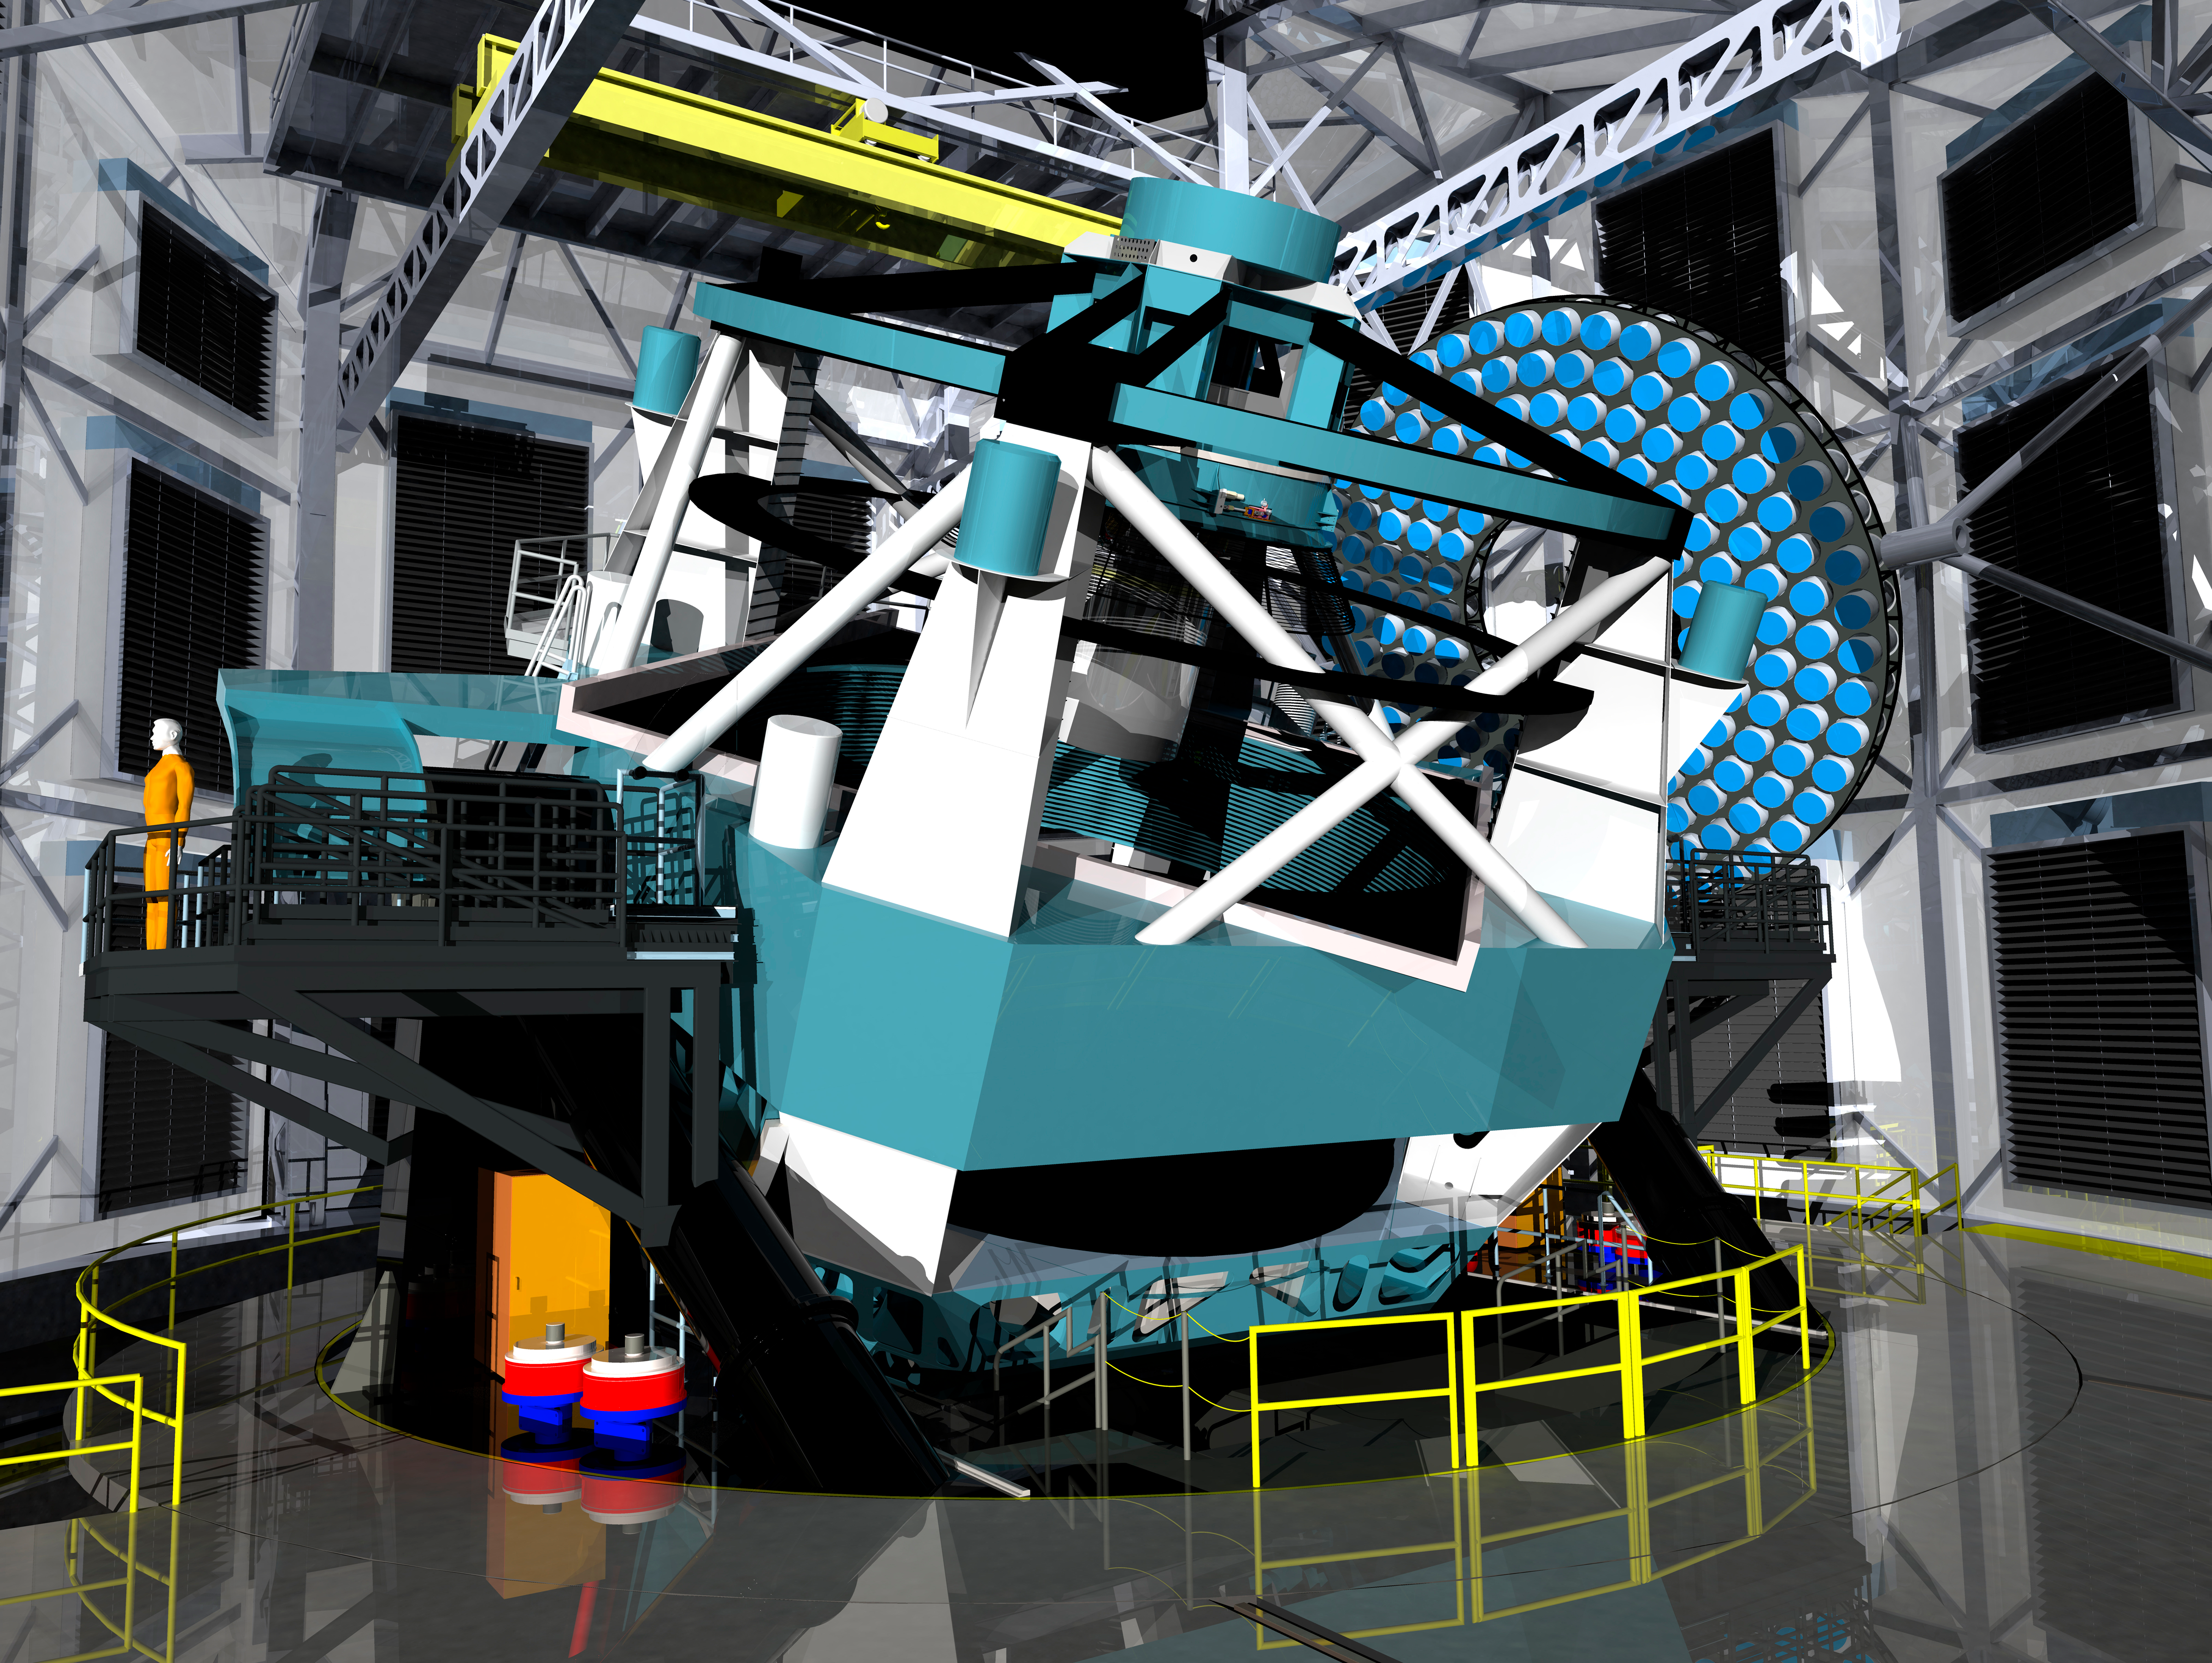

Telescope in Dome 2011

A three dimensional rendering of the baseline design for the LSST as viewed from within the dome.

Credit: Rubin Observatory/NSF/AURA